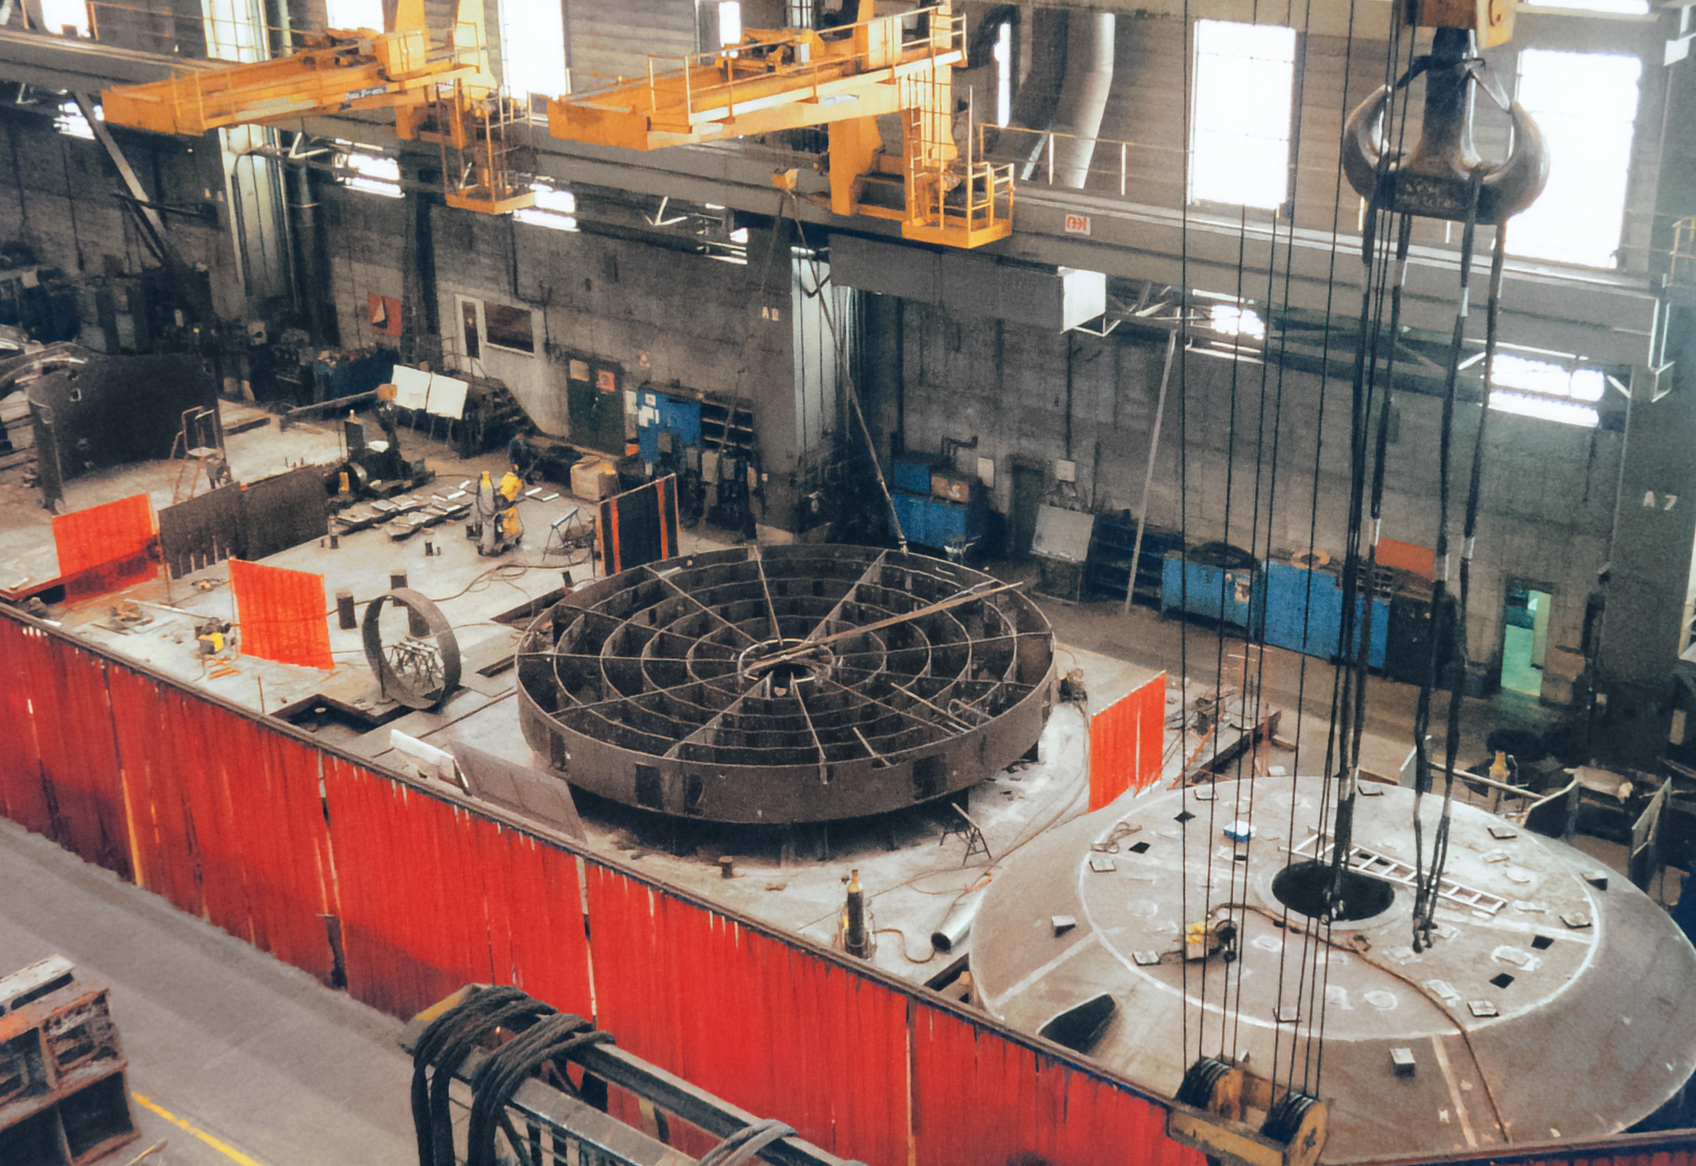

Gemini Activities

Activities related to the construction and commissioning of the twin International Gemini Observatory telescopes.

Credit: International Gemini Observatory/NOIRLab/NSF/AURA